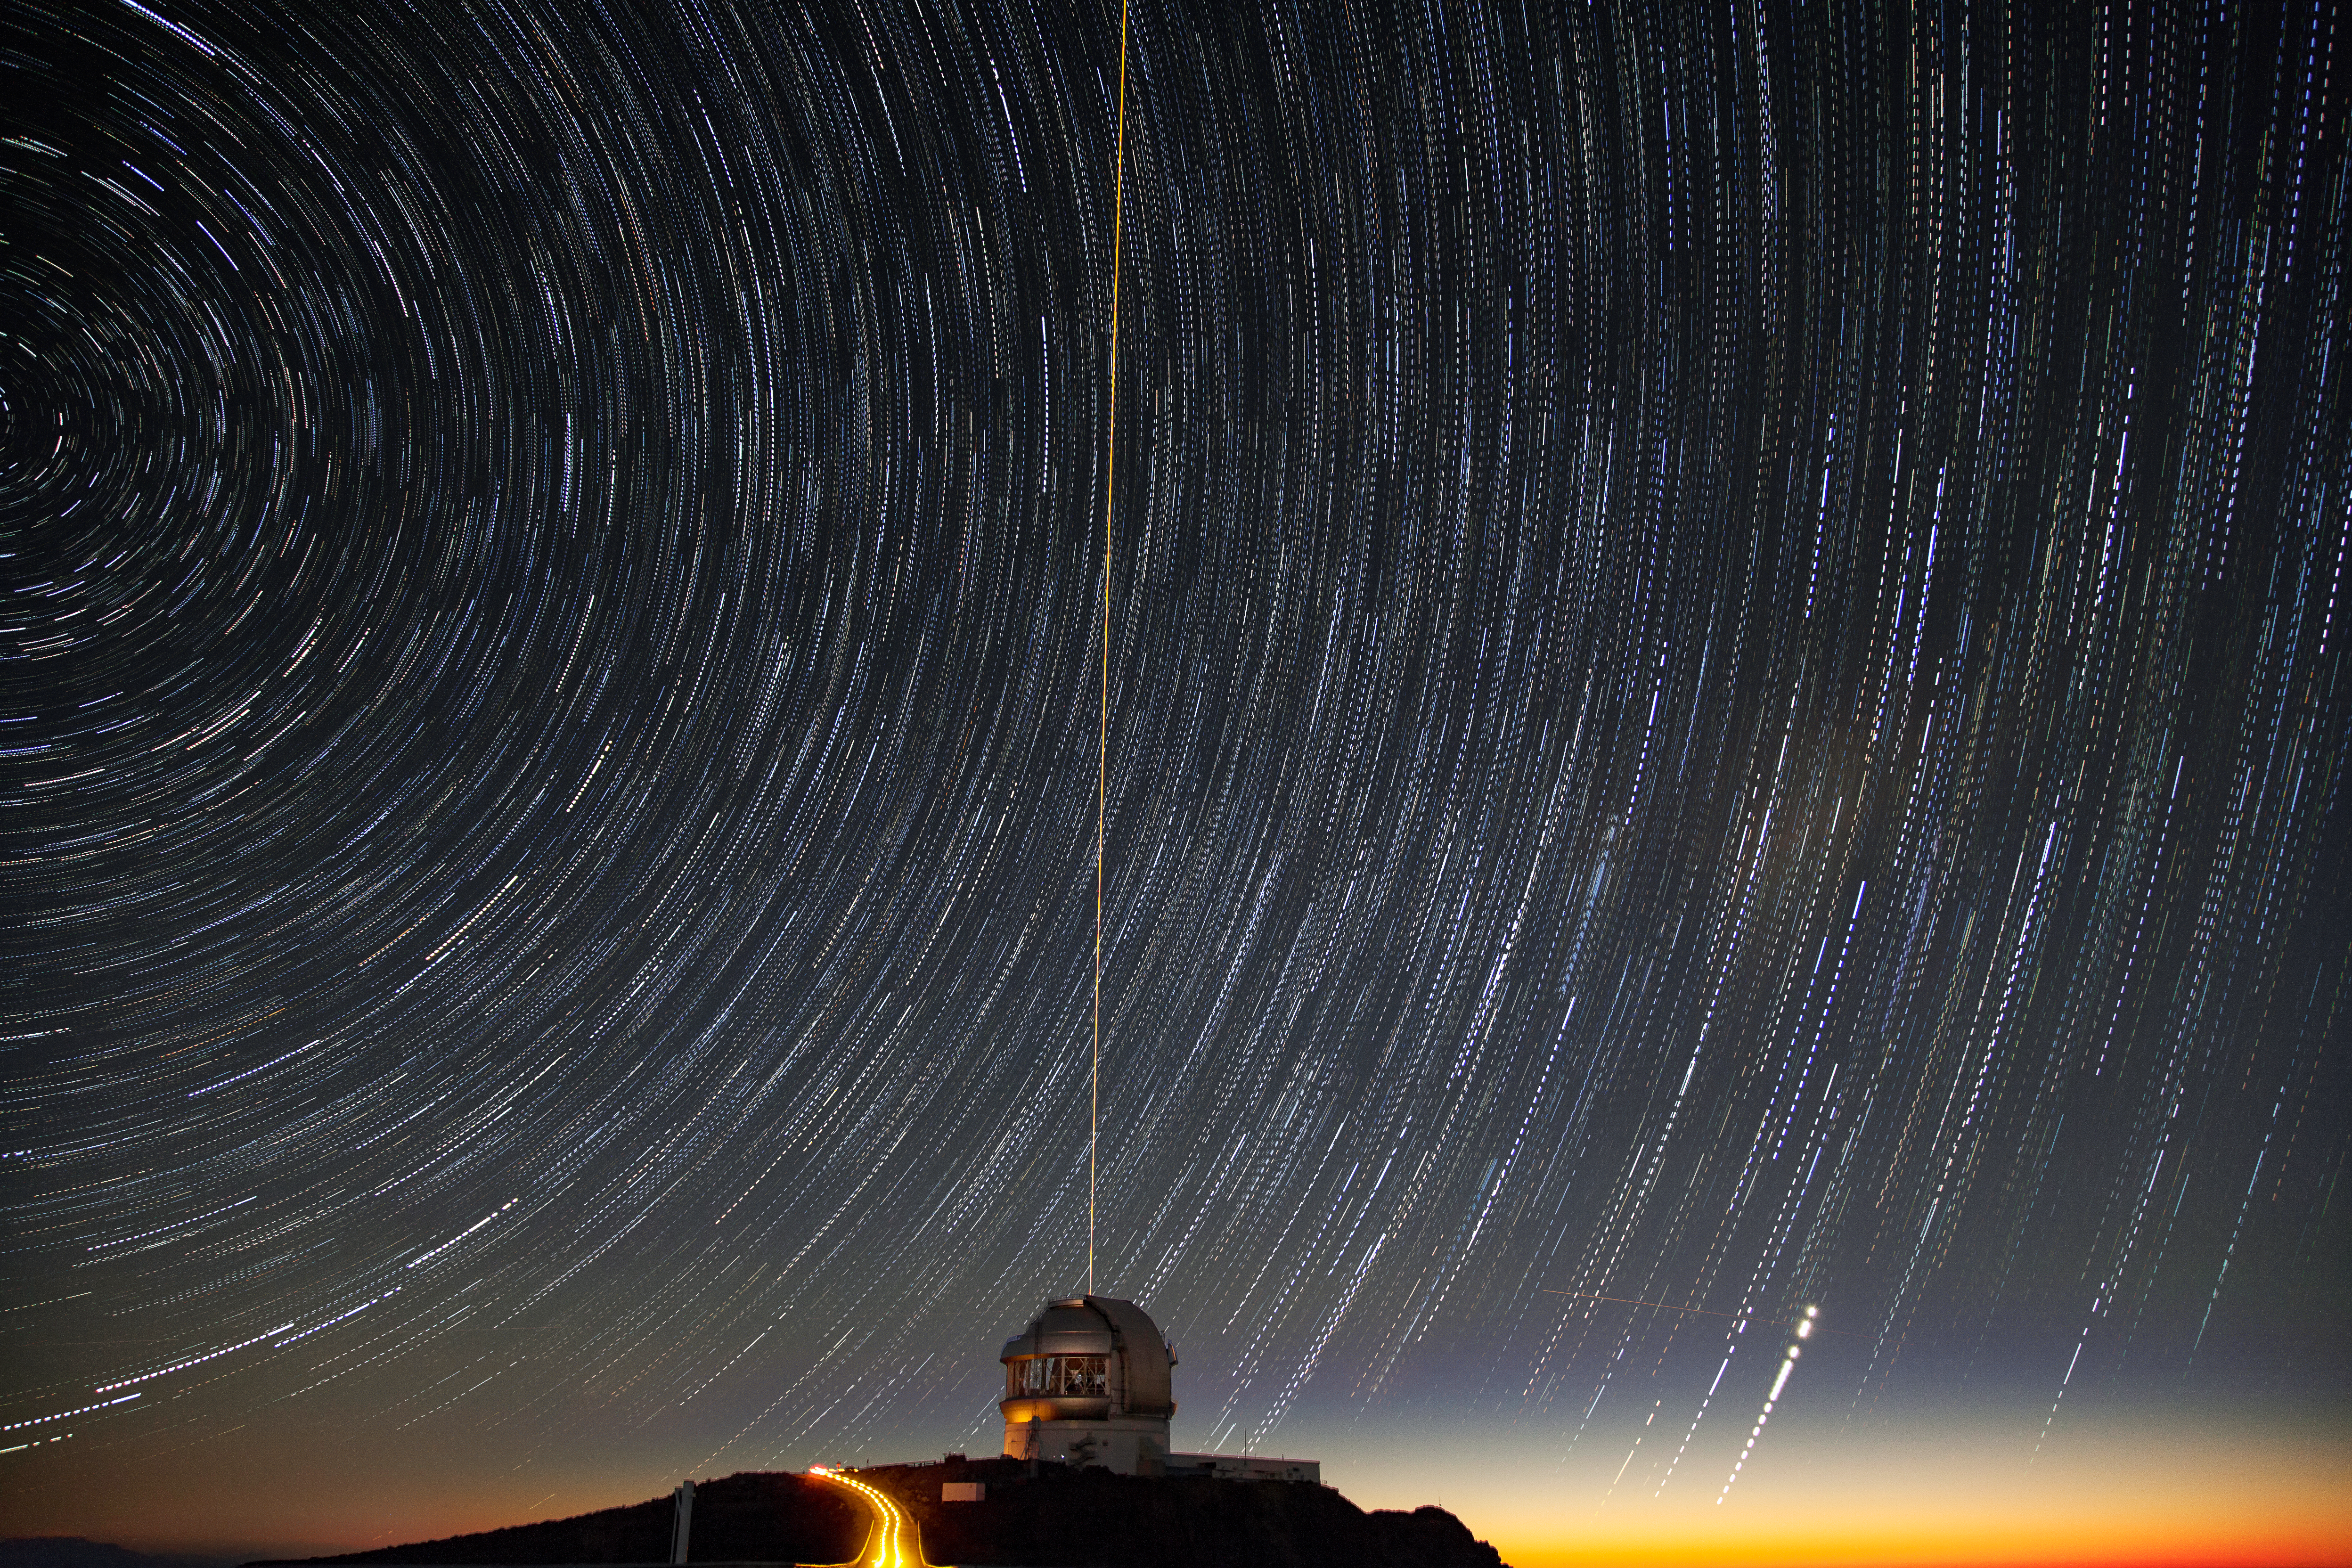

Gemini South's Laser Guide System

This photo shows Gemini South's laser guide star system in action. The laser interacts with particles in the Earth's upper atmosphere and allow for real-time corrections of the telescope's optics to compensate for atmospheric turbulence. Gemini South is a part of the International Gemini Observatory, a program of NSF NOIRLab.

Credit: International Gemini Observatory/NOIRLab/AURA/NSF/M. Paredes